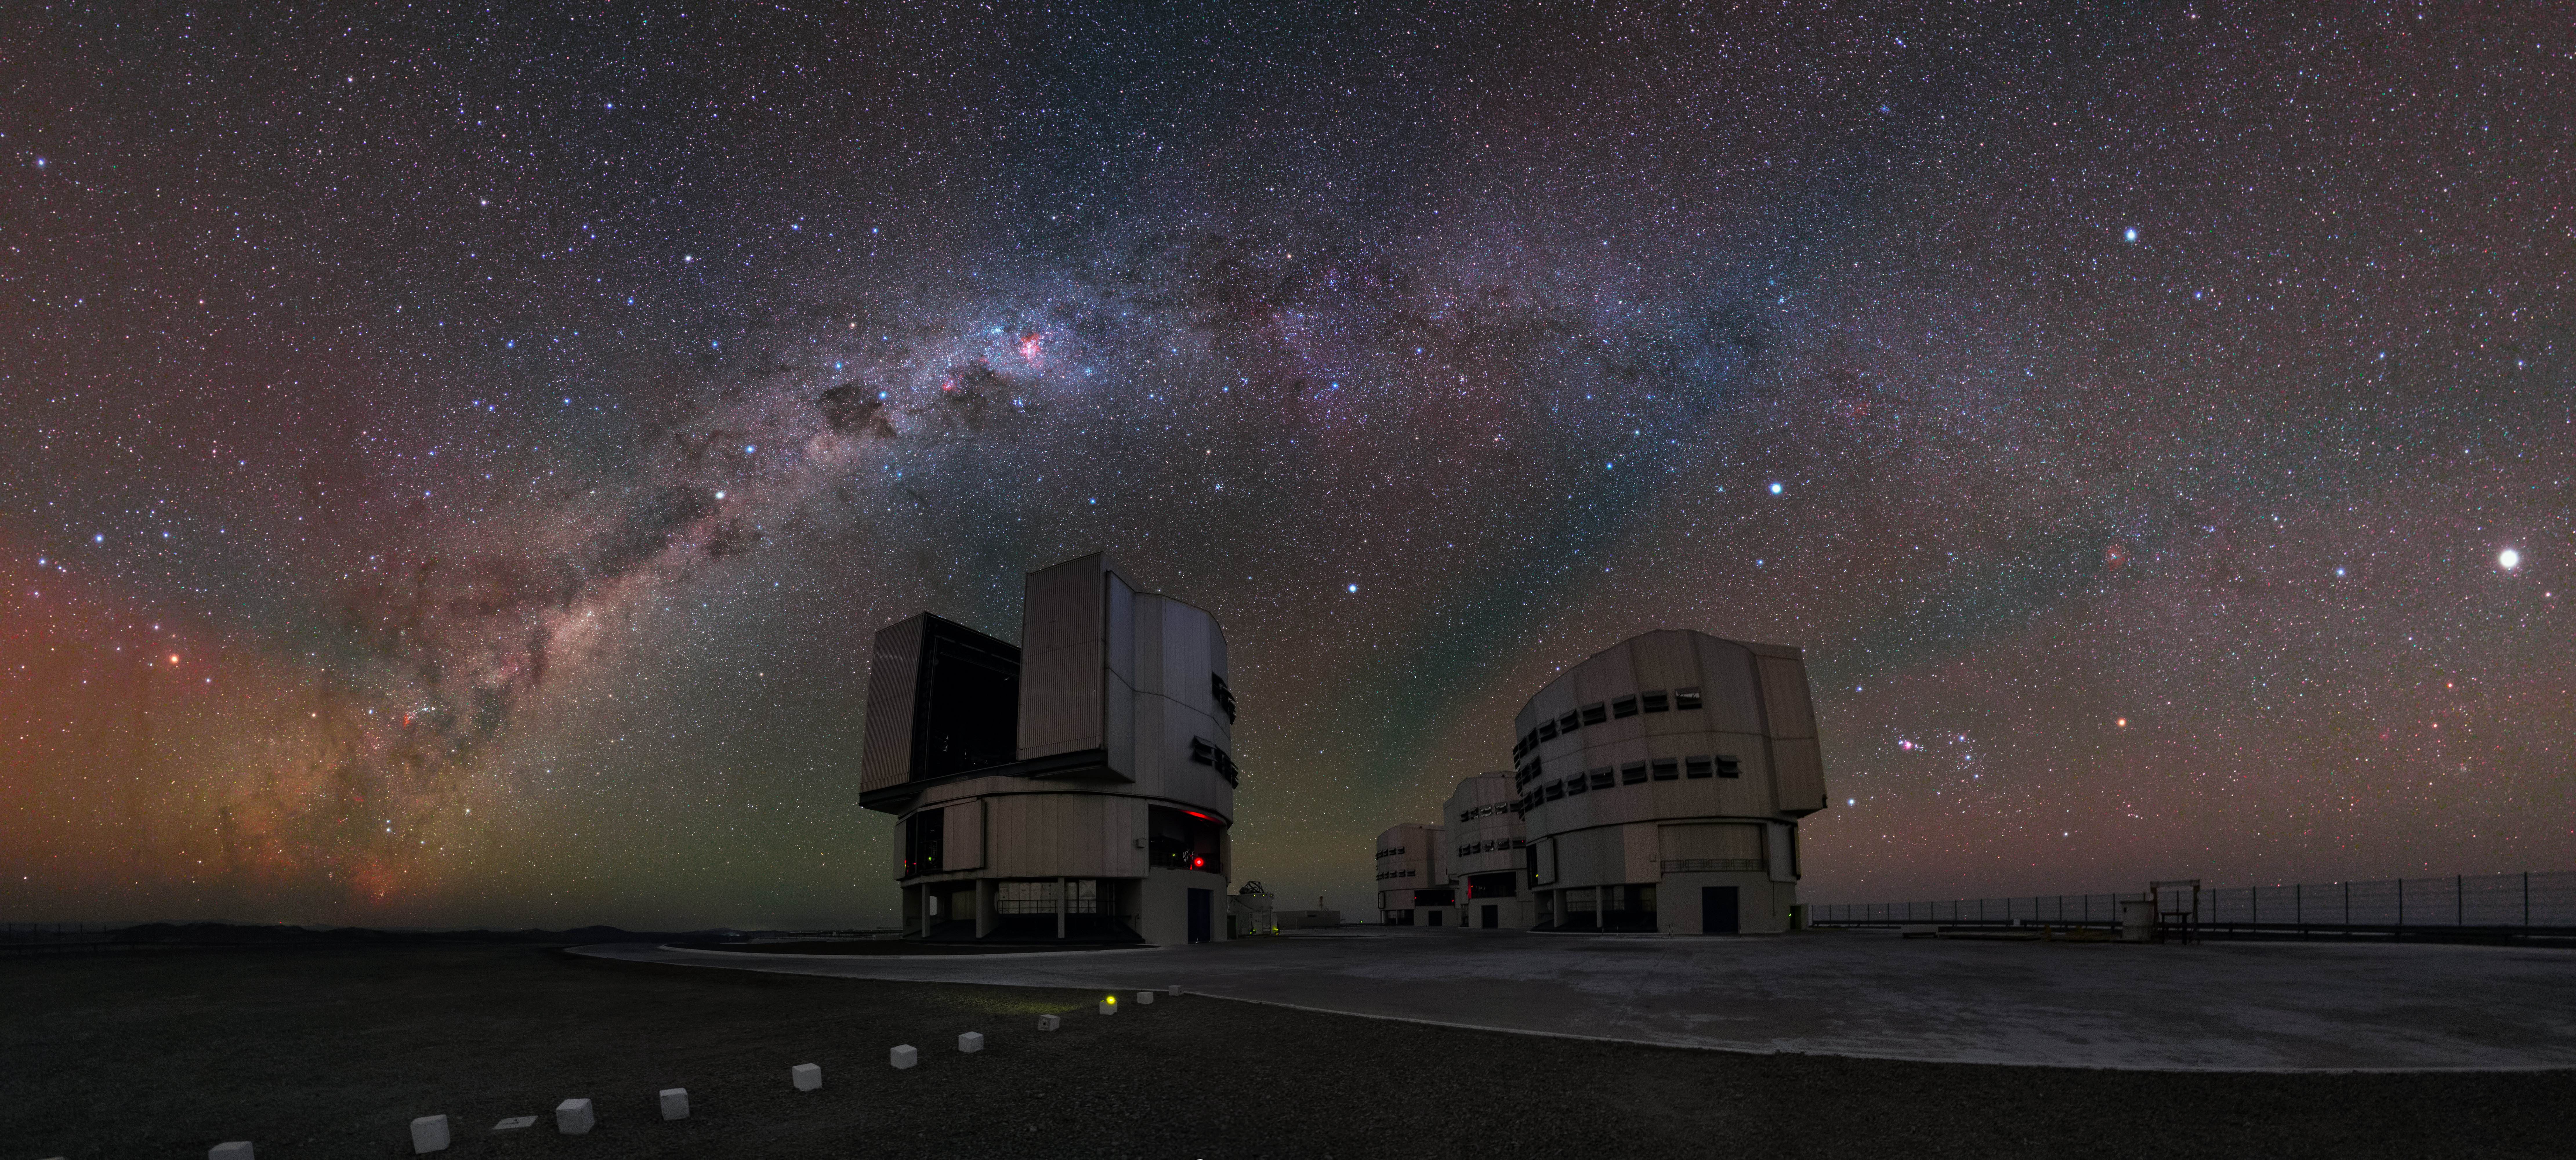

Panoramic shot of the VLT platform

A UHD panorama shot of the VLT platform with the red shades of airglow visible overhead.

Credit: Y. Beletsky (LCO)/ESO